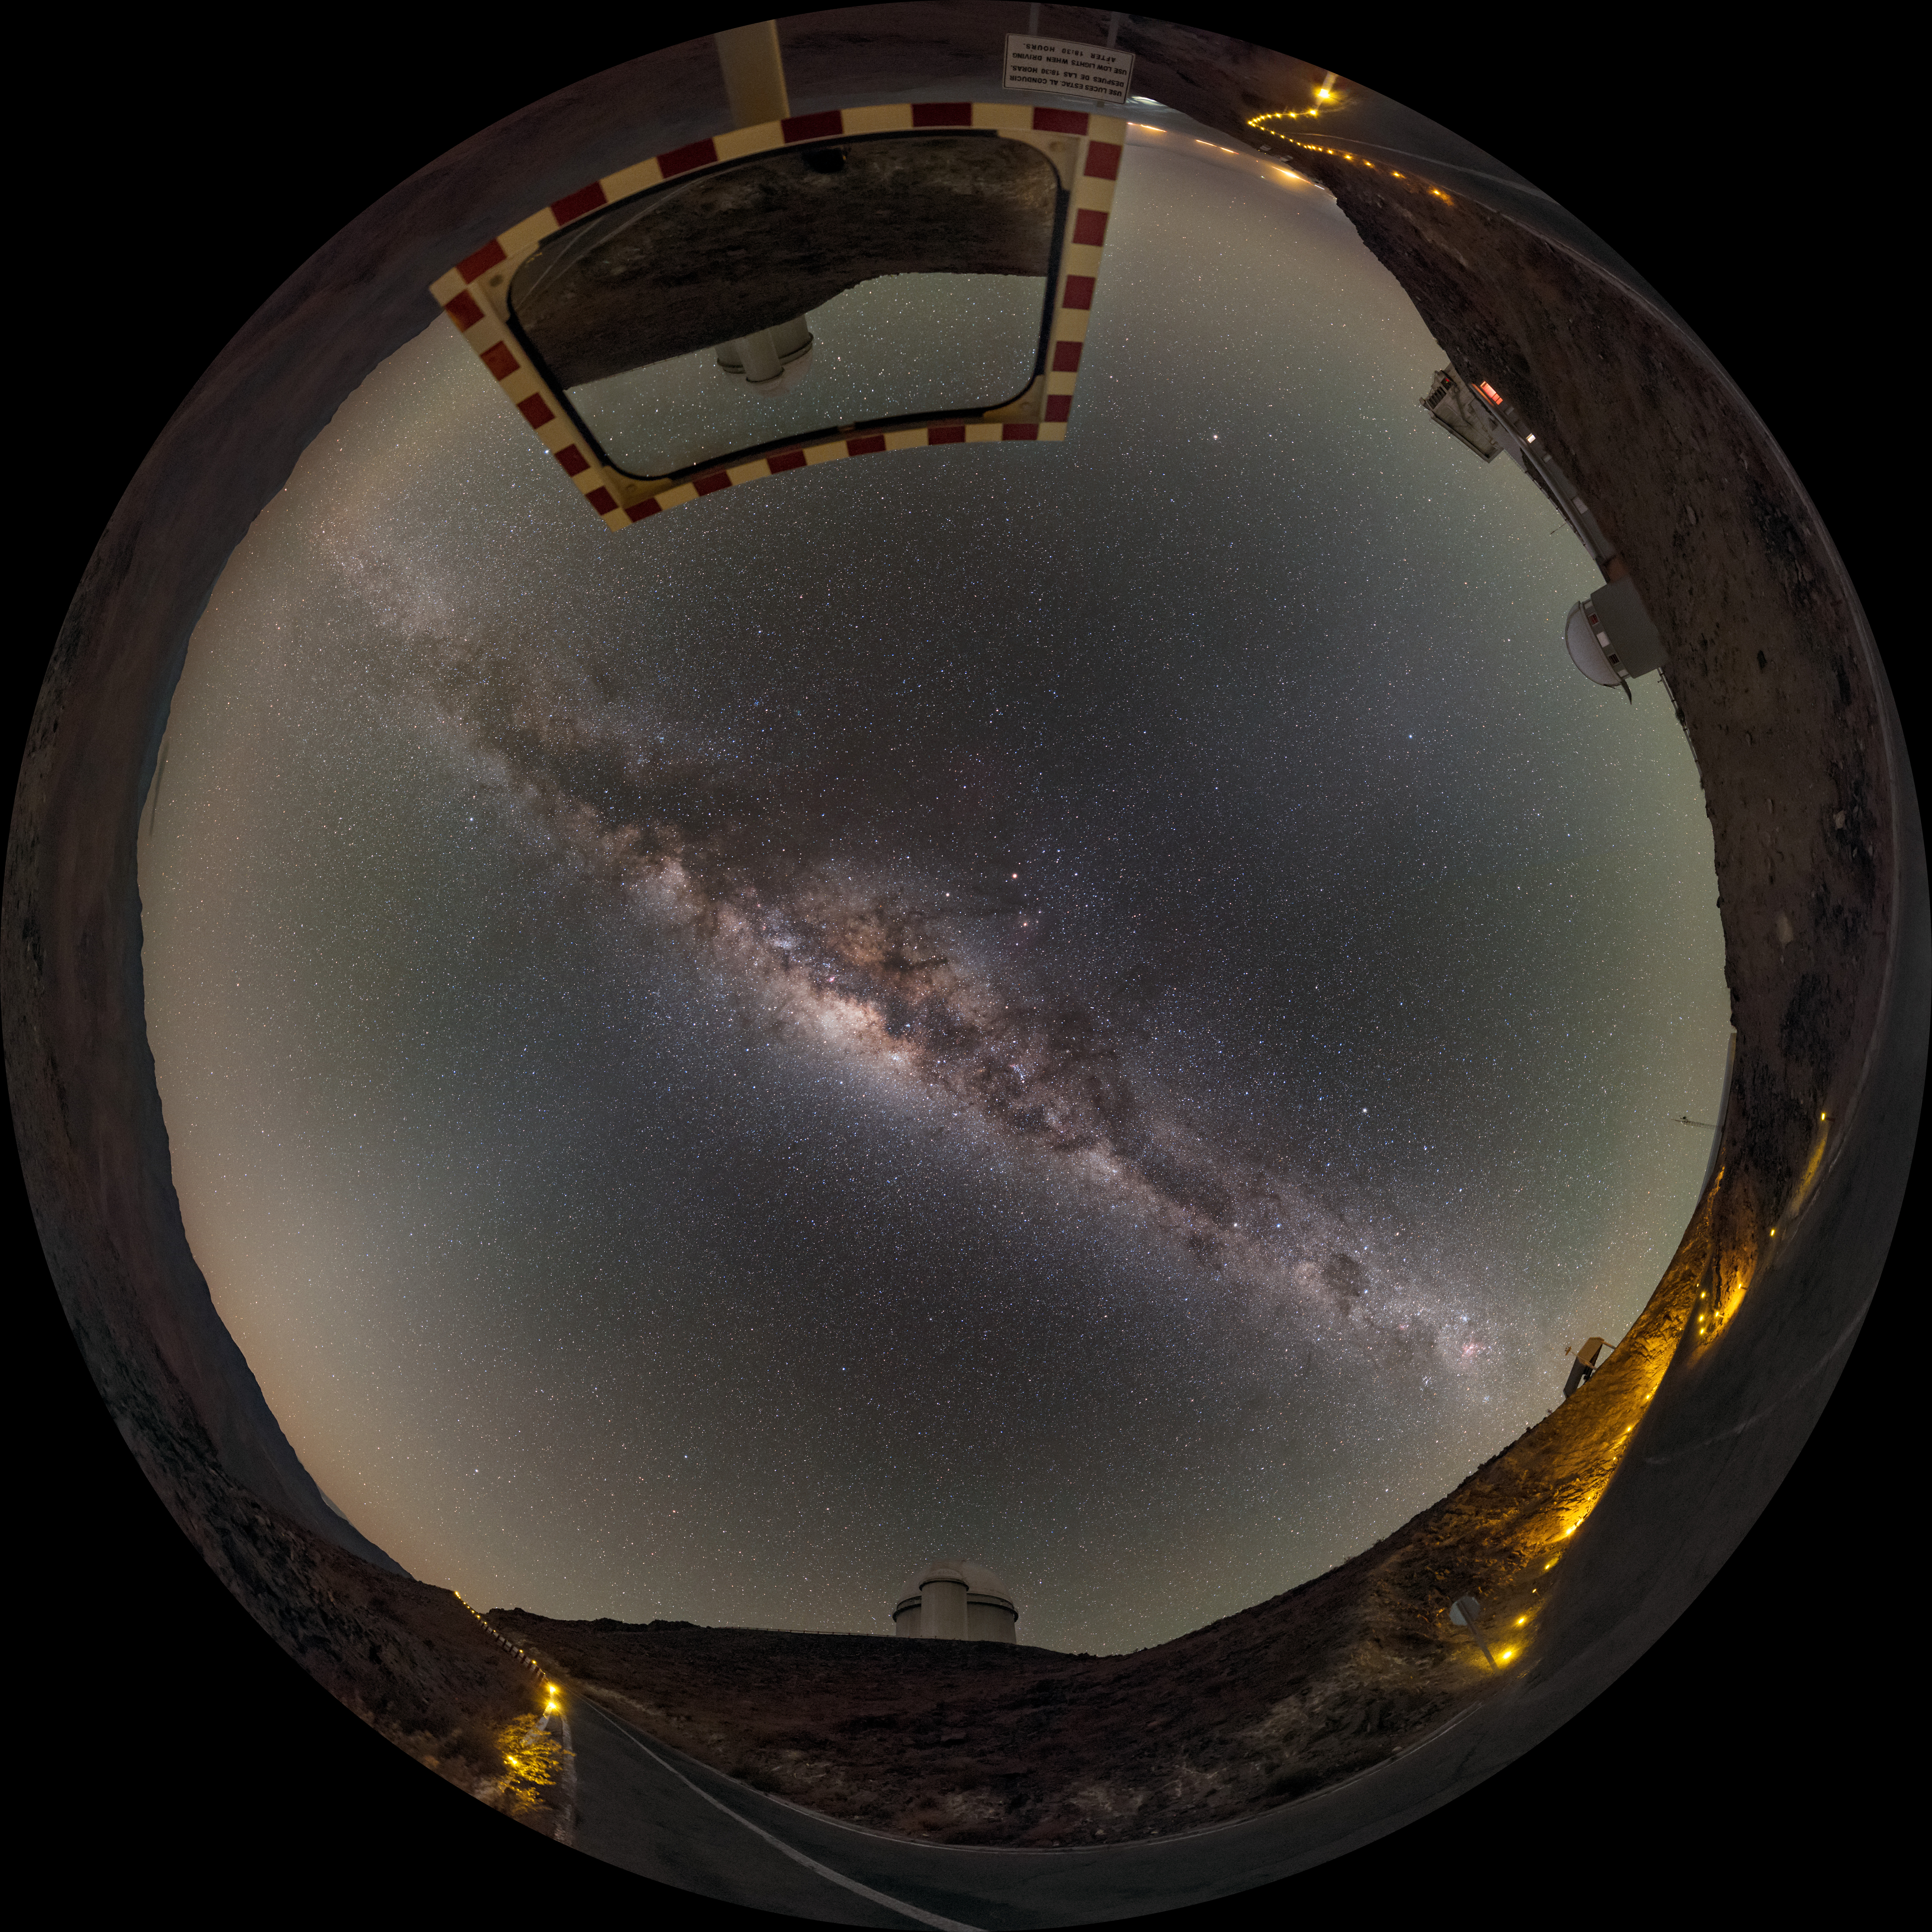

Hunter of the night

This fisheye projection shows the Milky Way like a great dagger through the sky, over the winding road leading through the La Silla Observatory. The ESO 3.6-metre telescope is visible reflected in a roadside mirror. The telescope hosts HARPS, the High Accuracy Radial velocity Planet Searcher, the world's foremost exoplanet hunting instrument.

Links to alternative projections of this image:

Alternative version of this image
Equirectangular projected version of this image
Extended to 360 x 180 degrees (with black) version of this image

Credit: ESO/B. Tafreshi